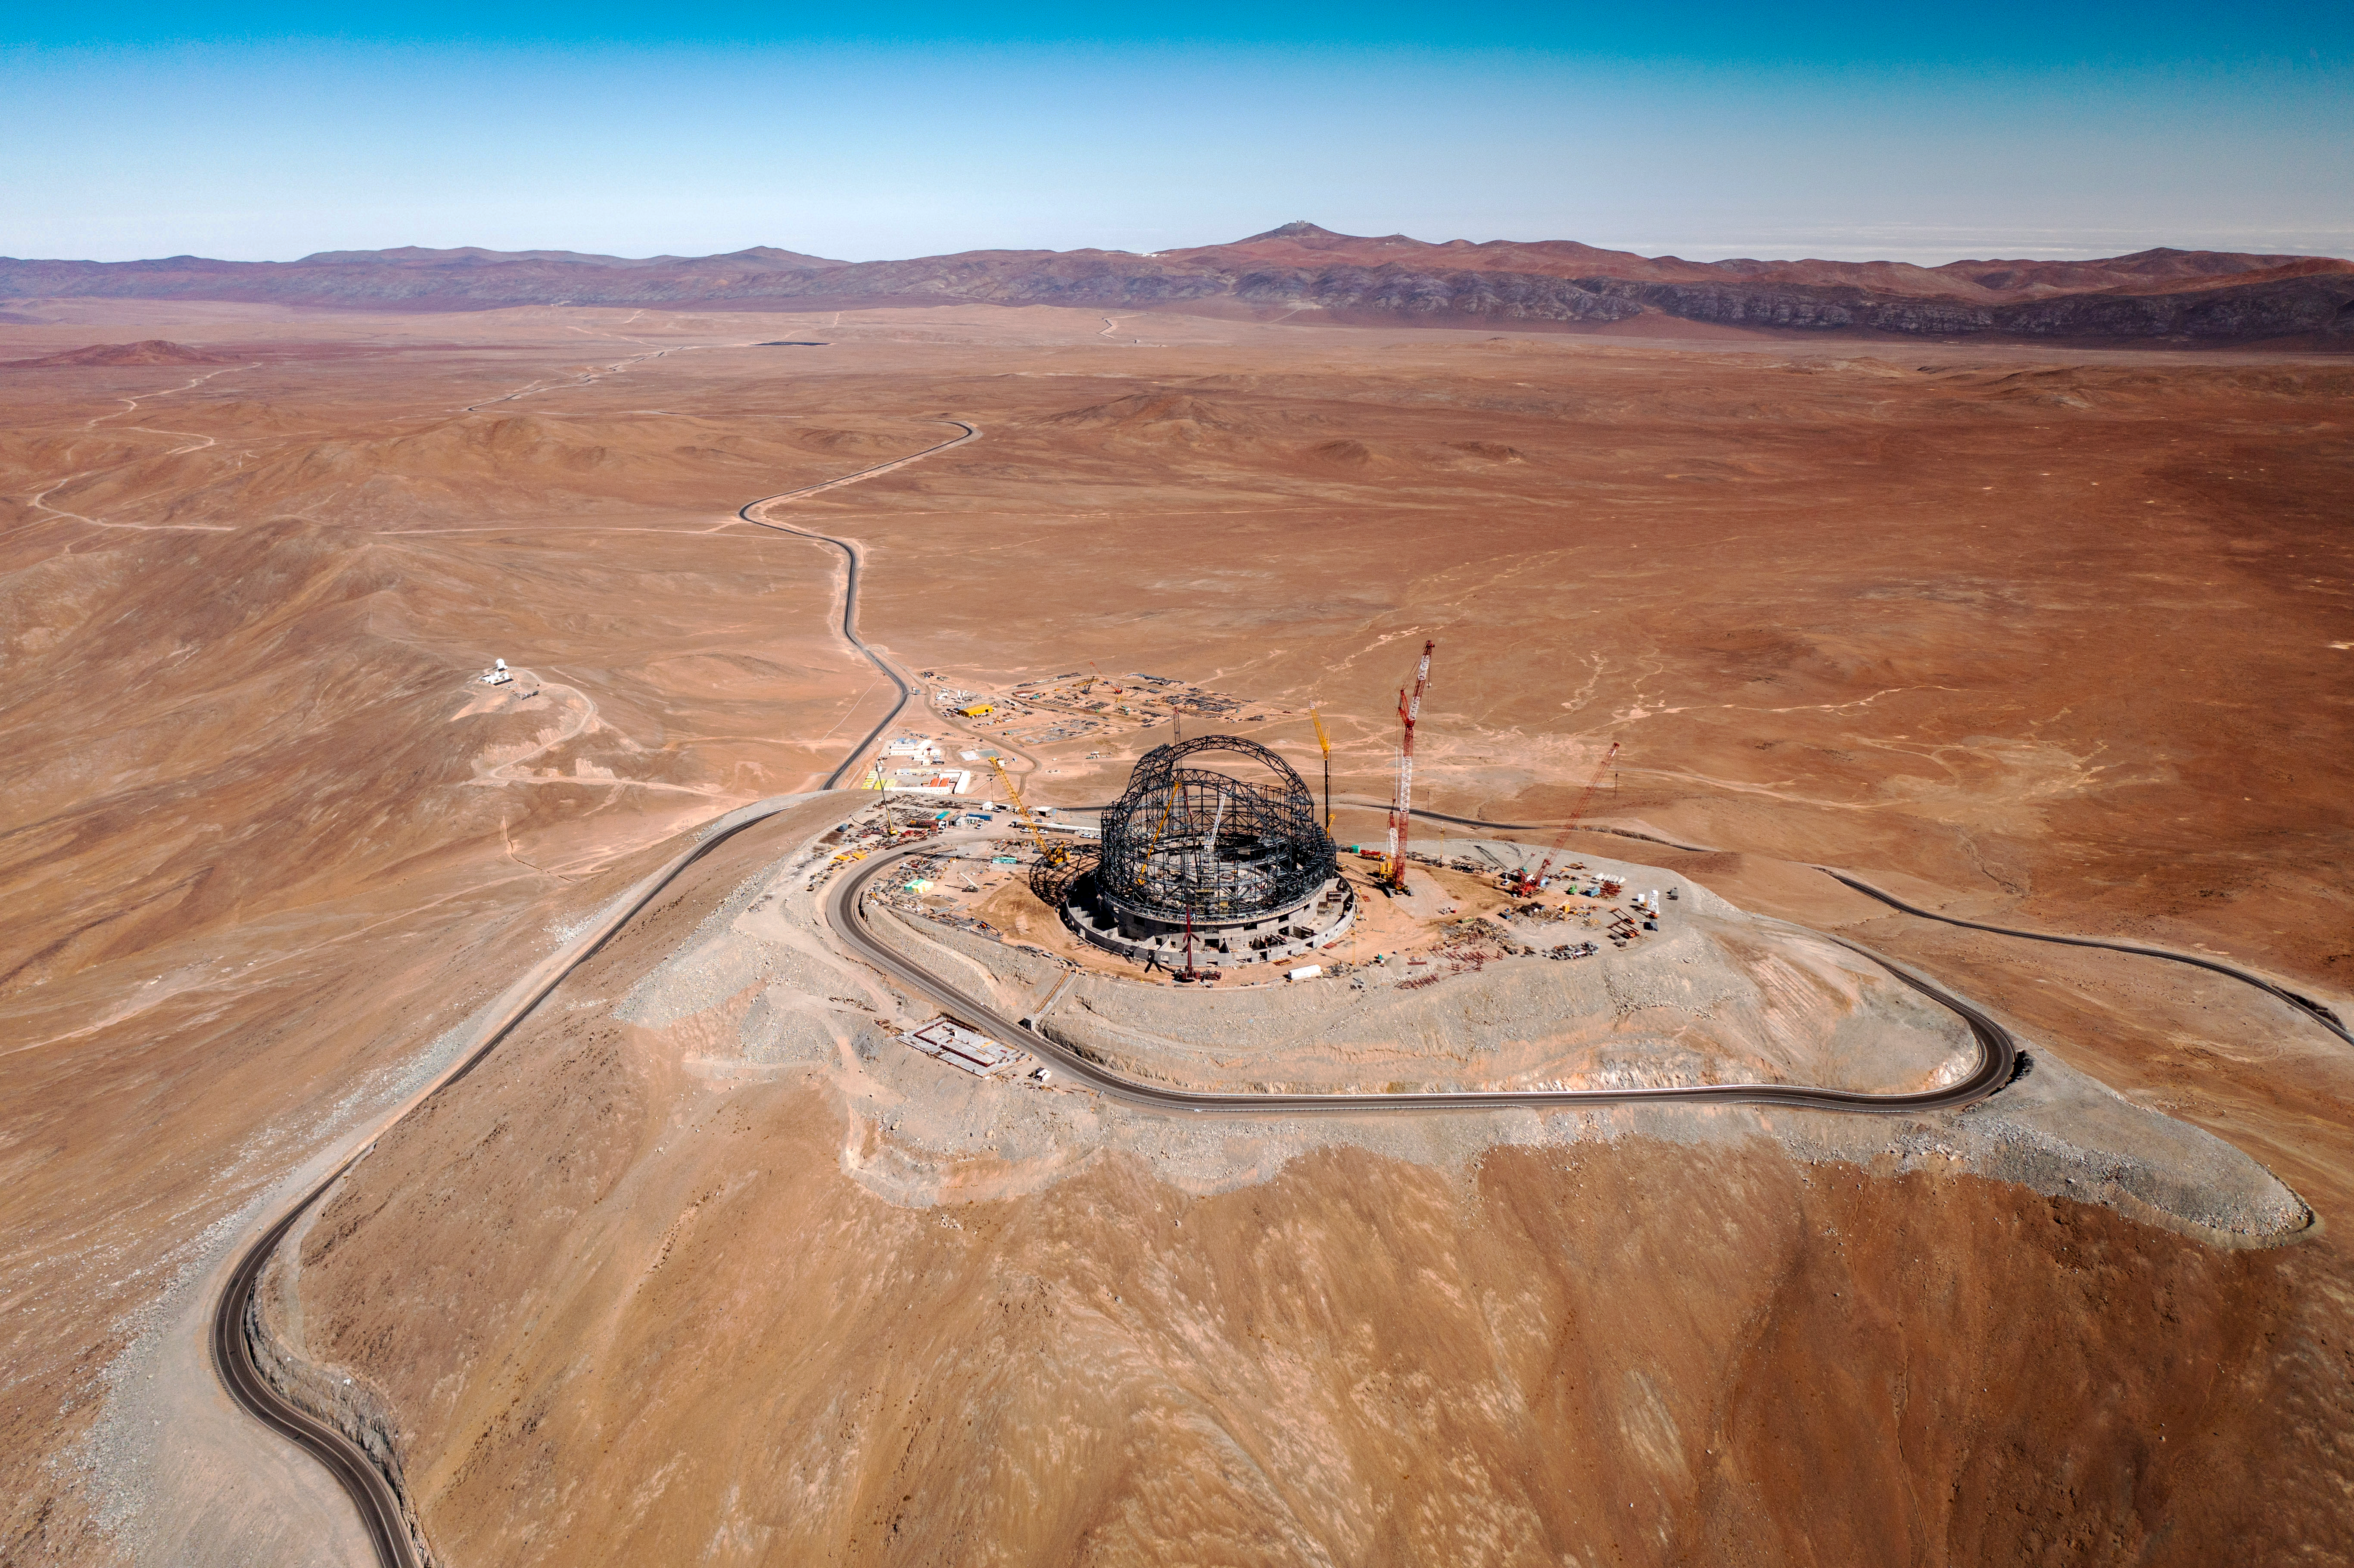

Looking out over the ELT construction site

Taken in early August 2023, this aerial photograph looks out over the ever-growing structure of ESO’s Extremely Large Telescope (ELT) and the expanse of the Chilean Atacama Desert. Perched on top of Cerro Armazones, the ELT will be the world’s biggest eye on the sky for visible and infrared observations when completed.

Credit: G. Hüdepohl (atacamaphoto.com)/ESO